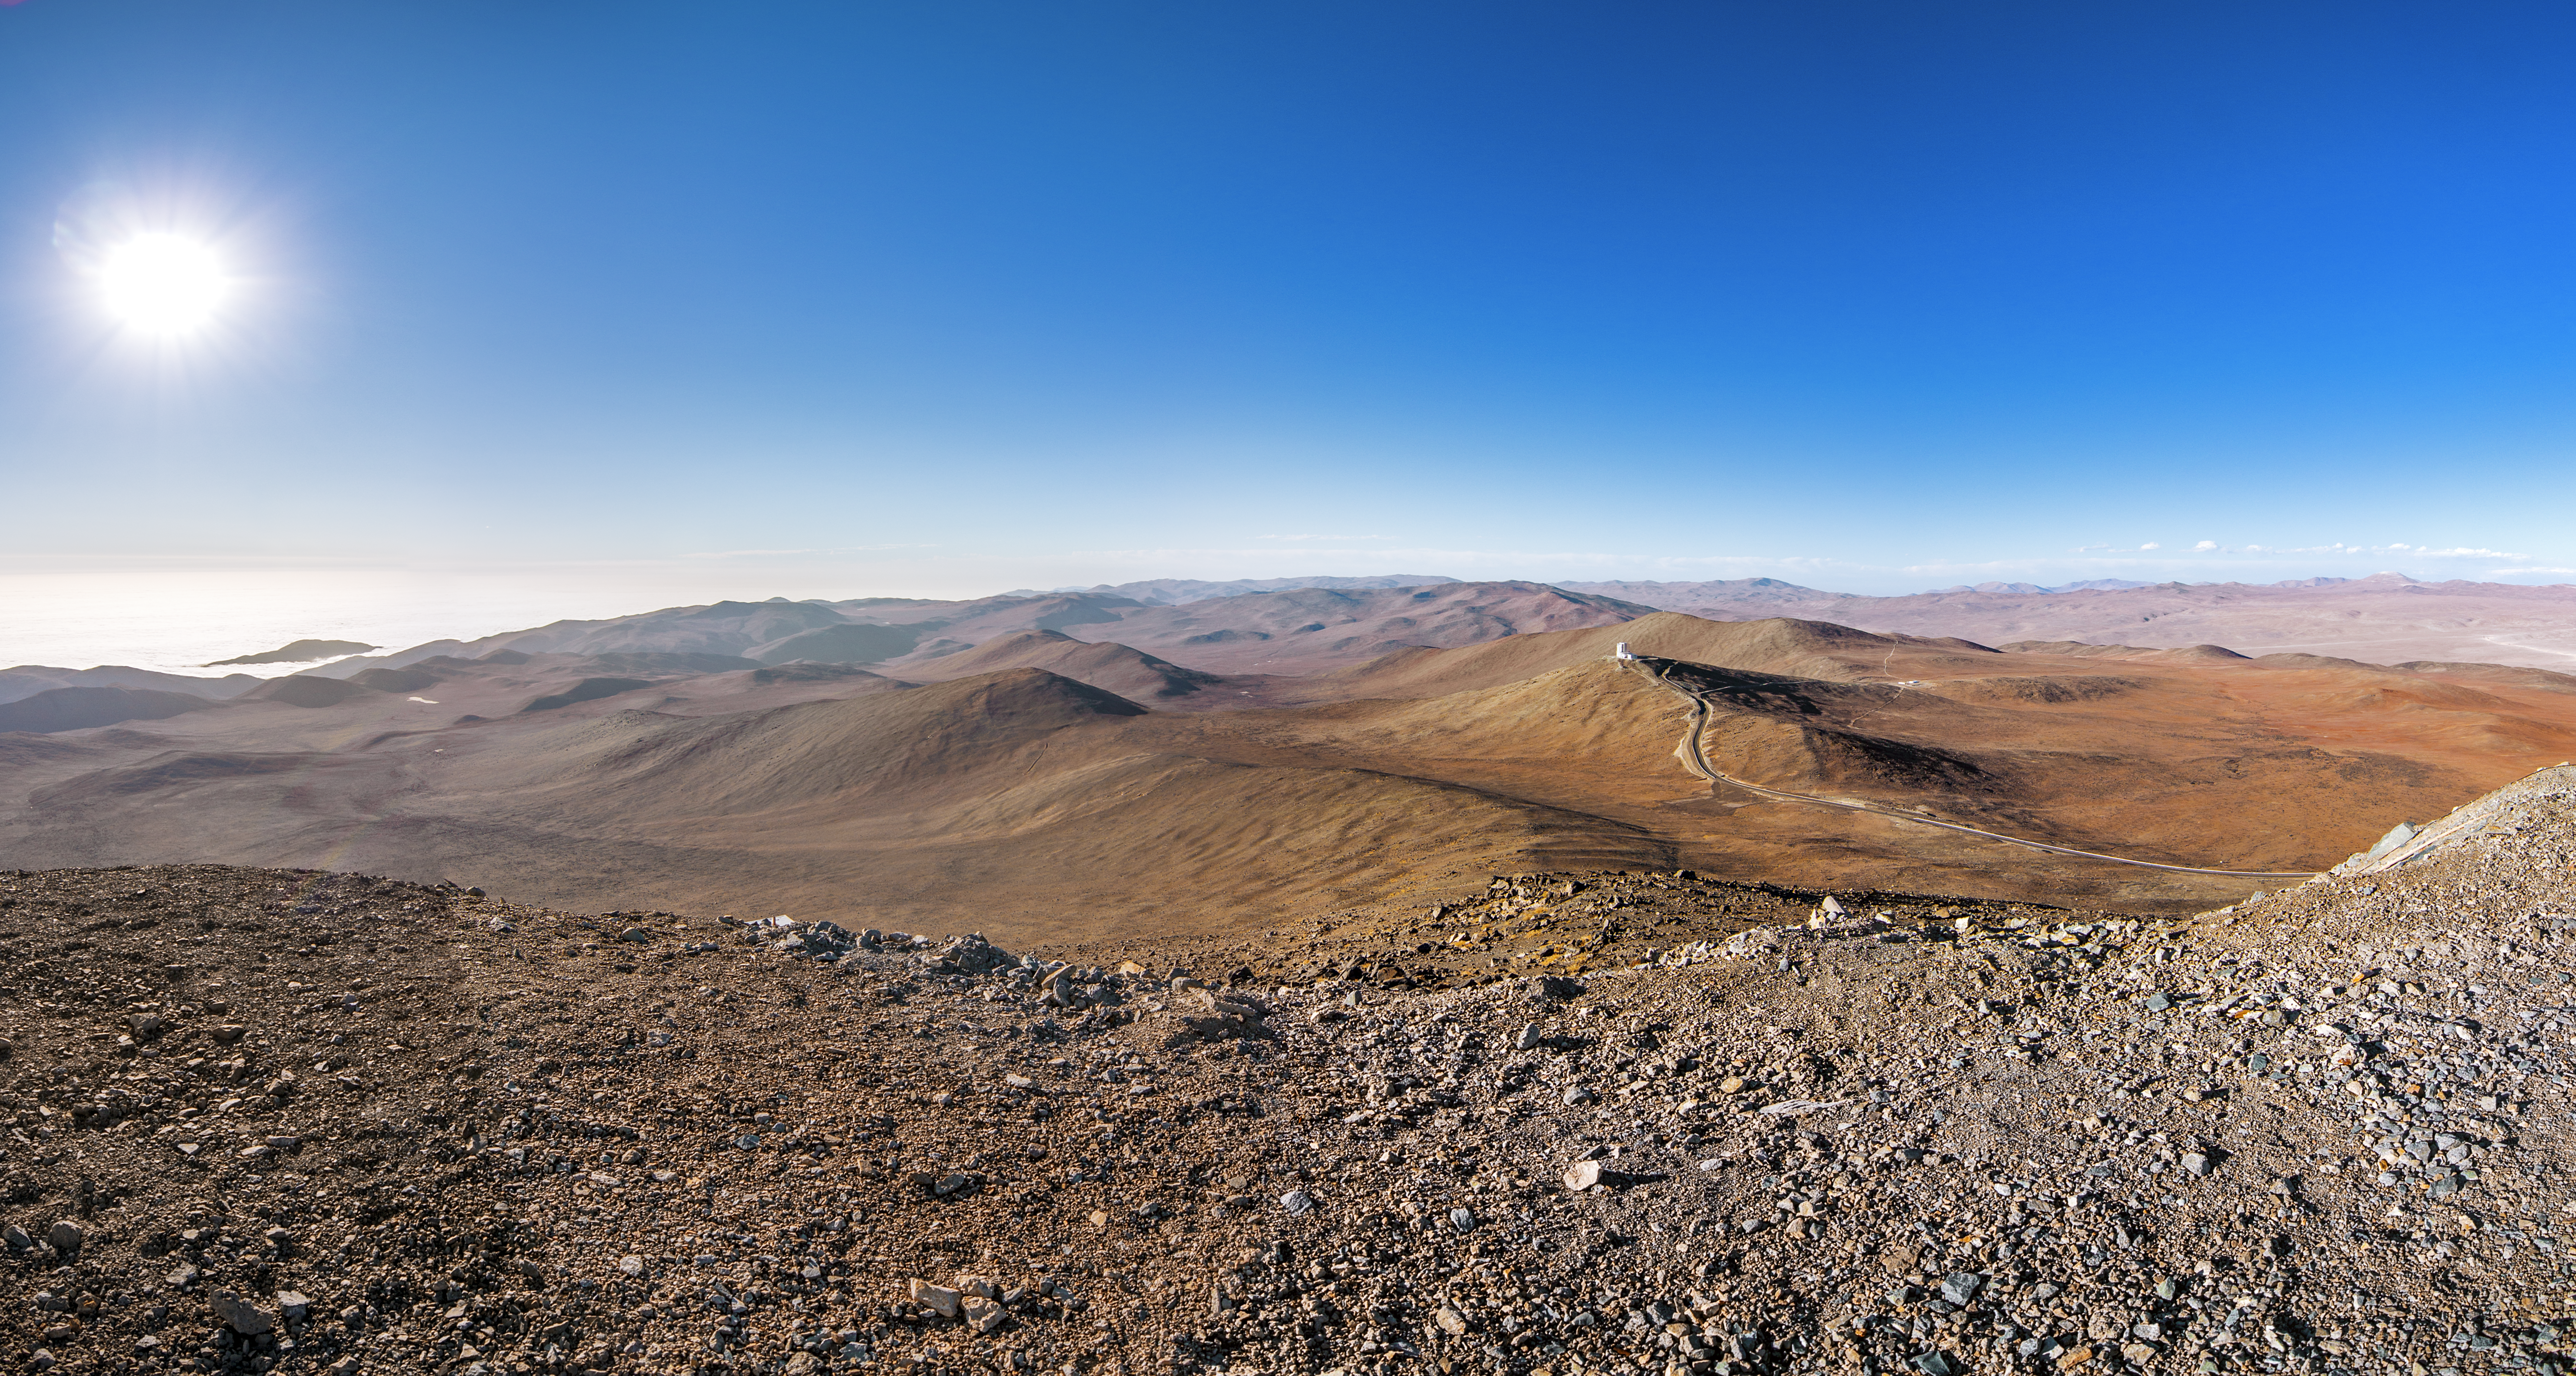

Where the land ends and the sea begins

The dry, dusty brown of the Atacama desert surrounding Paranal belies the existence of an ocean so close to the home of the VLT. But just 12 km to the west lies the great Pacific Ocean, smoothed over here by low clouds. This is covering very common here, due to the fact that the cold oceanic stream keeps the thermal inversion layer very low, guaranteeing exceptional conditions for ground-based astronomy.

Credit: A. Tudorica/ESO